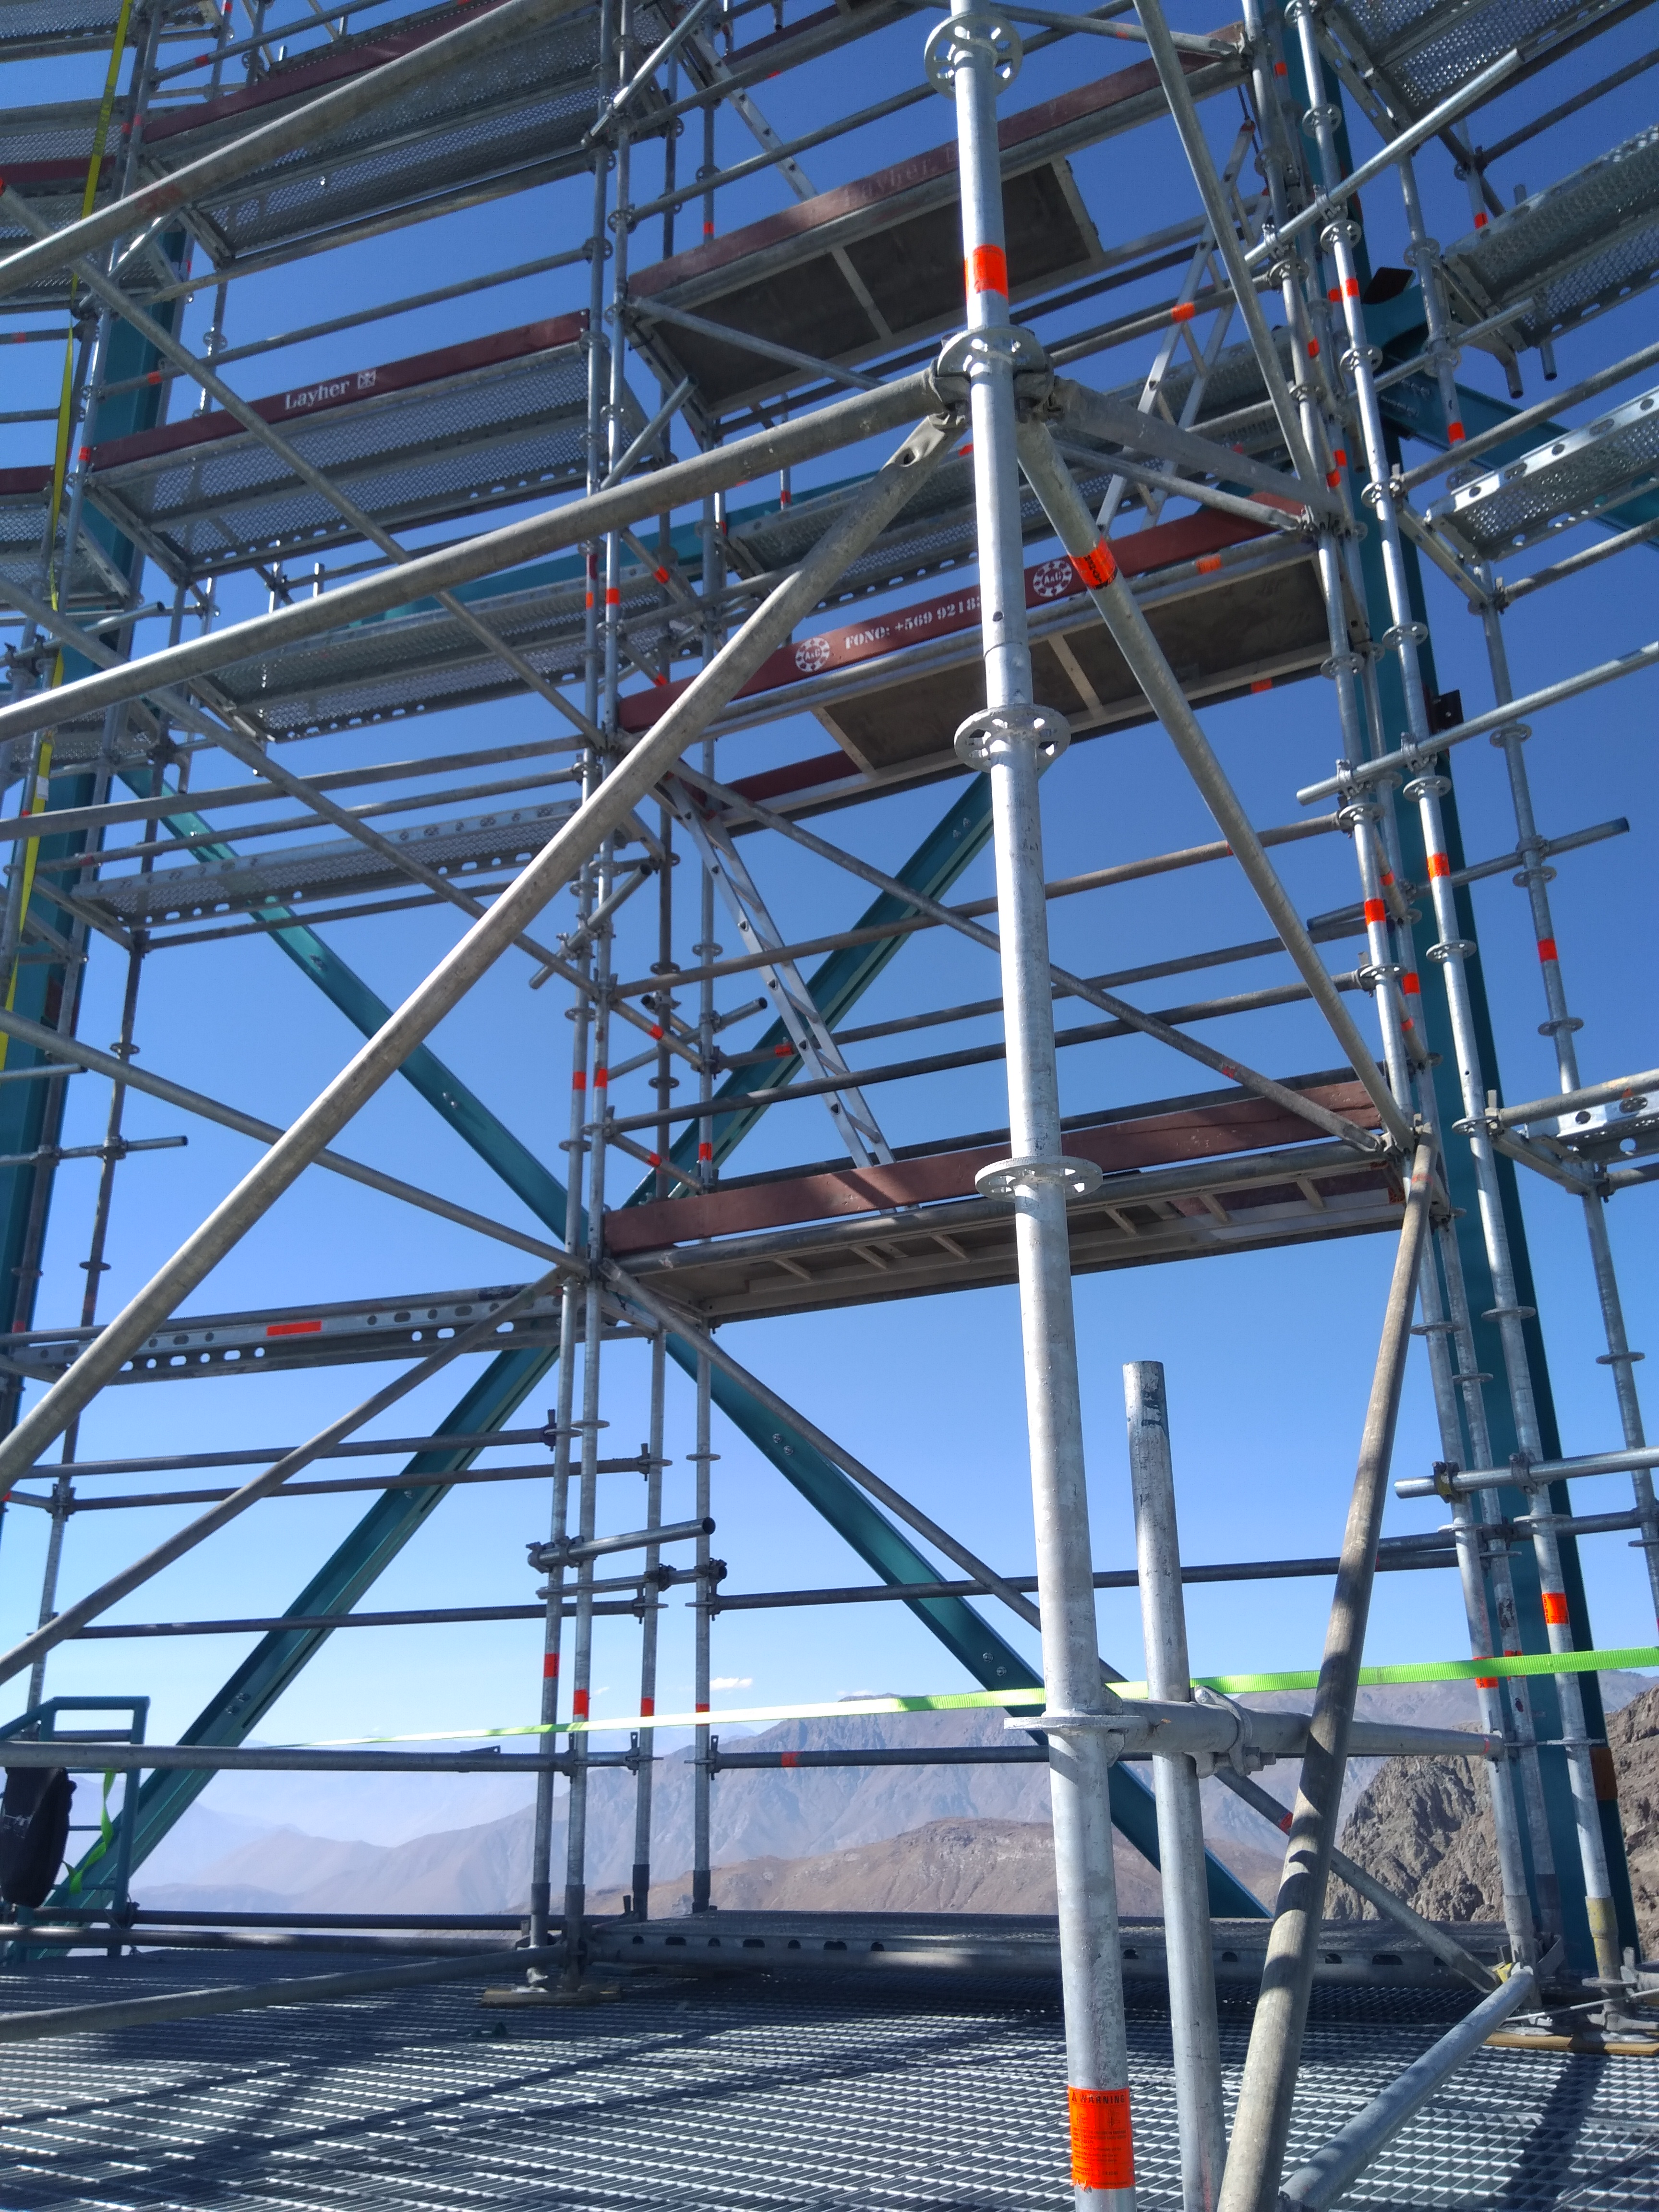

Dome Installation

Installation of the LSST Dome continues with the addition of temporary scaffolding that will allow workers to safely access the dome structure as they are building it.

Credit: Rubin Observatory/NSF/AURA